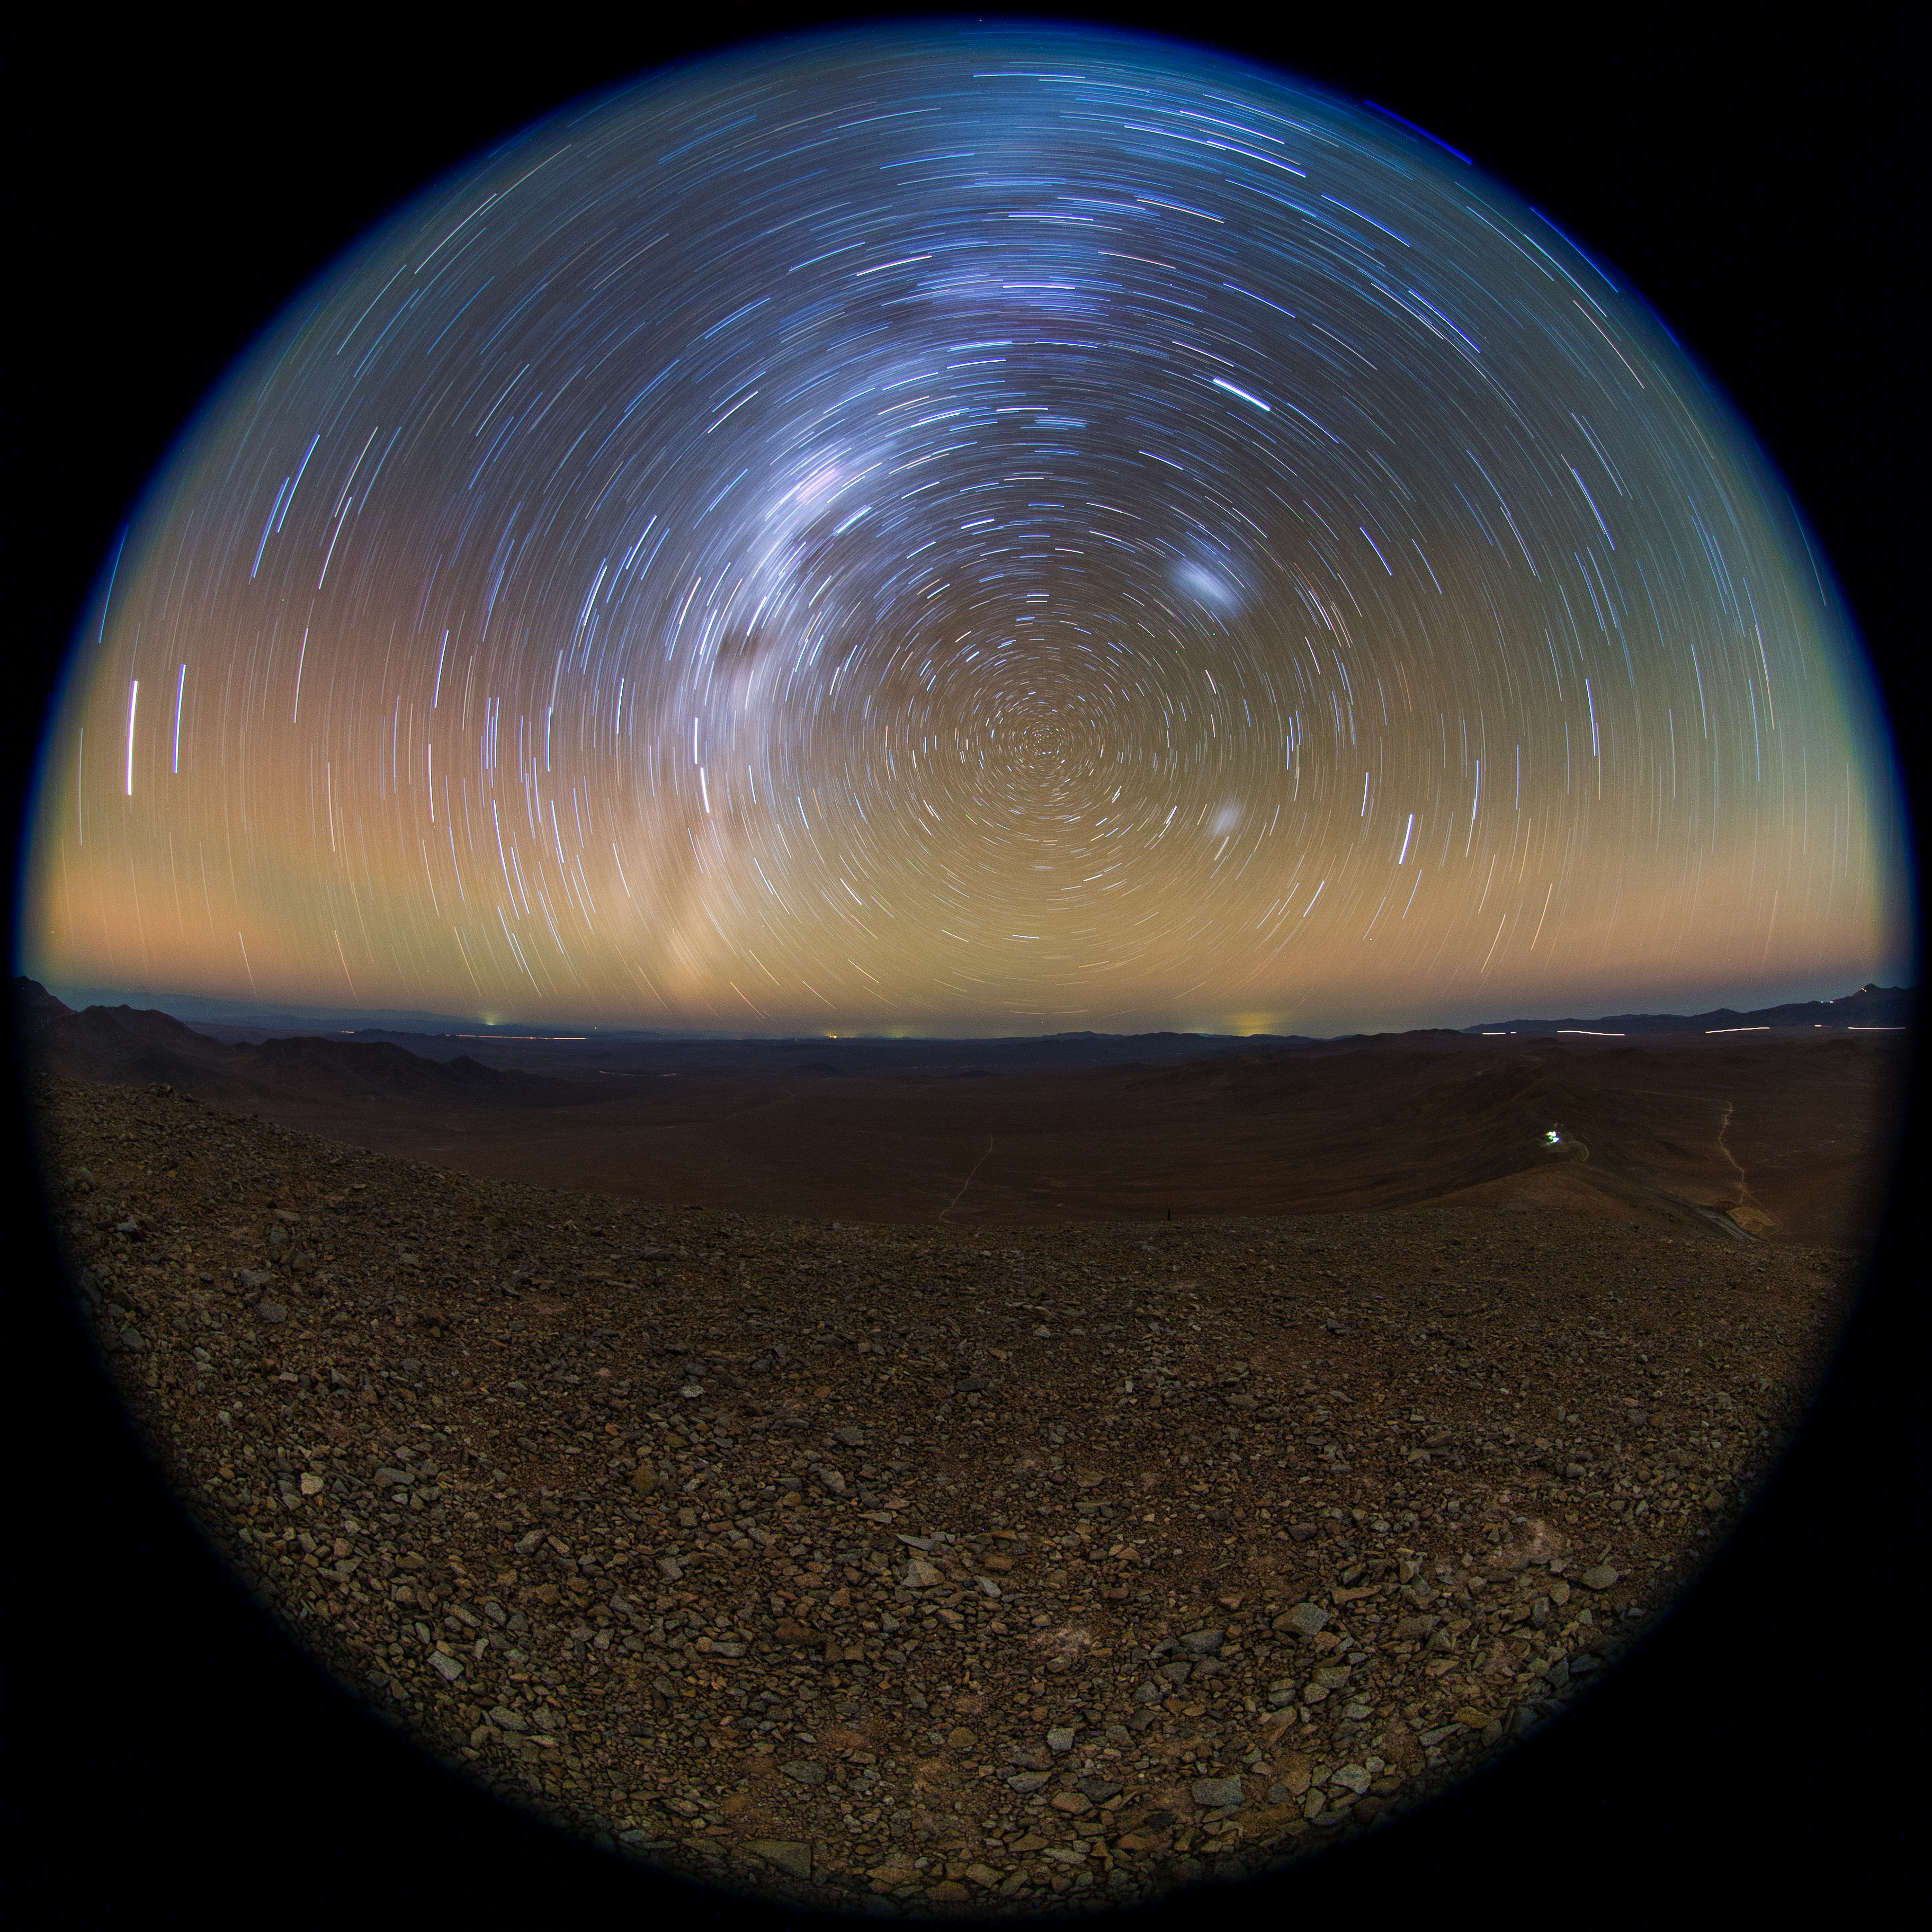

Stars circle over Cerro Armazones

ESO Photo Ambassador Babak Tafreshi captured this star trail single shot fish-eye (fulldome) exposure of just under an hour from where the ELT will be located on Cerro Armazones.

Credit: ESO/B.Tafreshi (twanight.org)